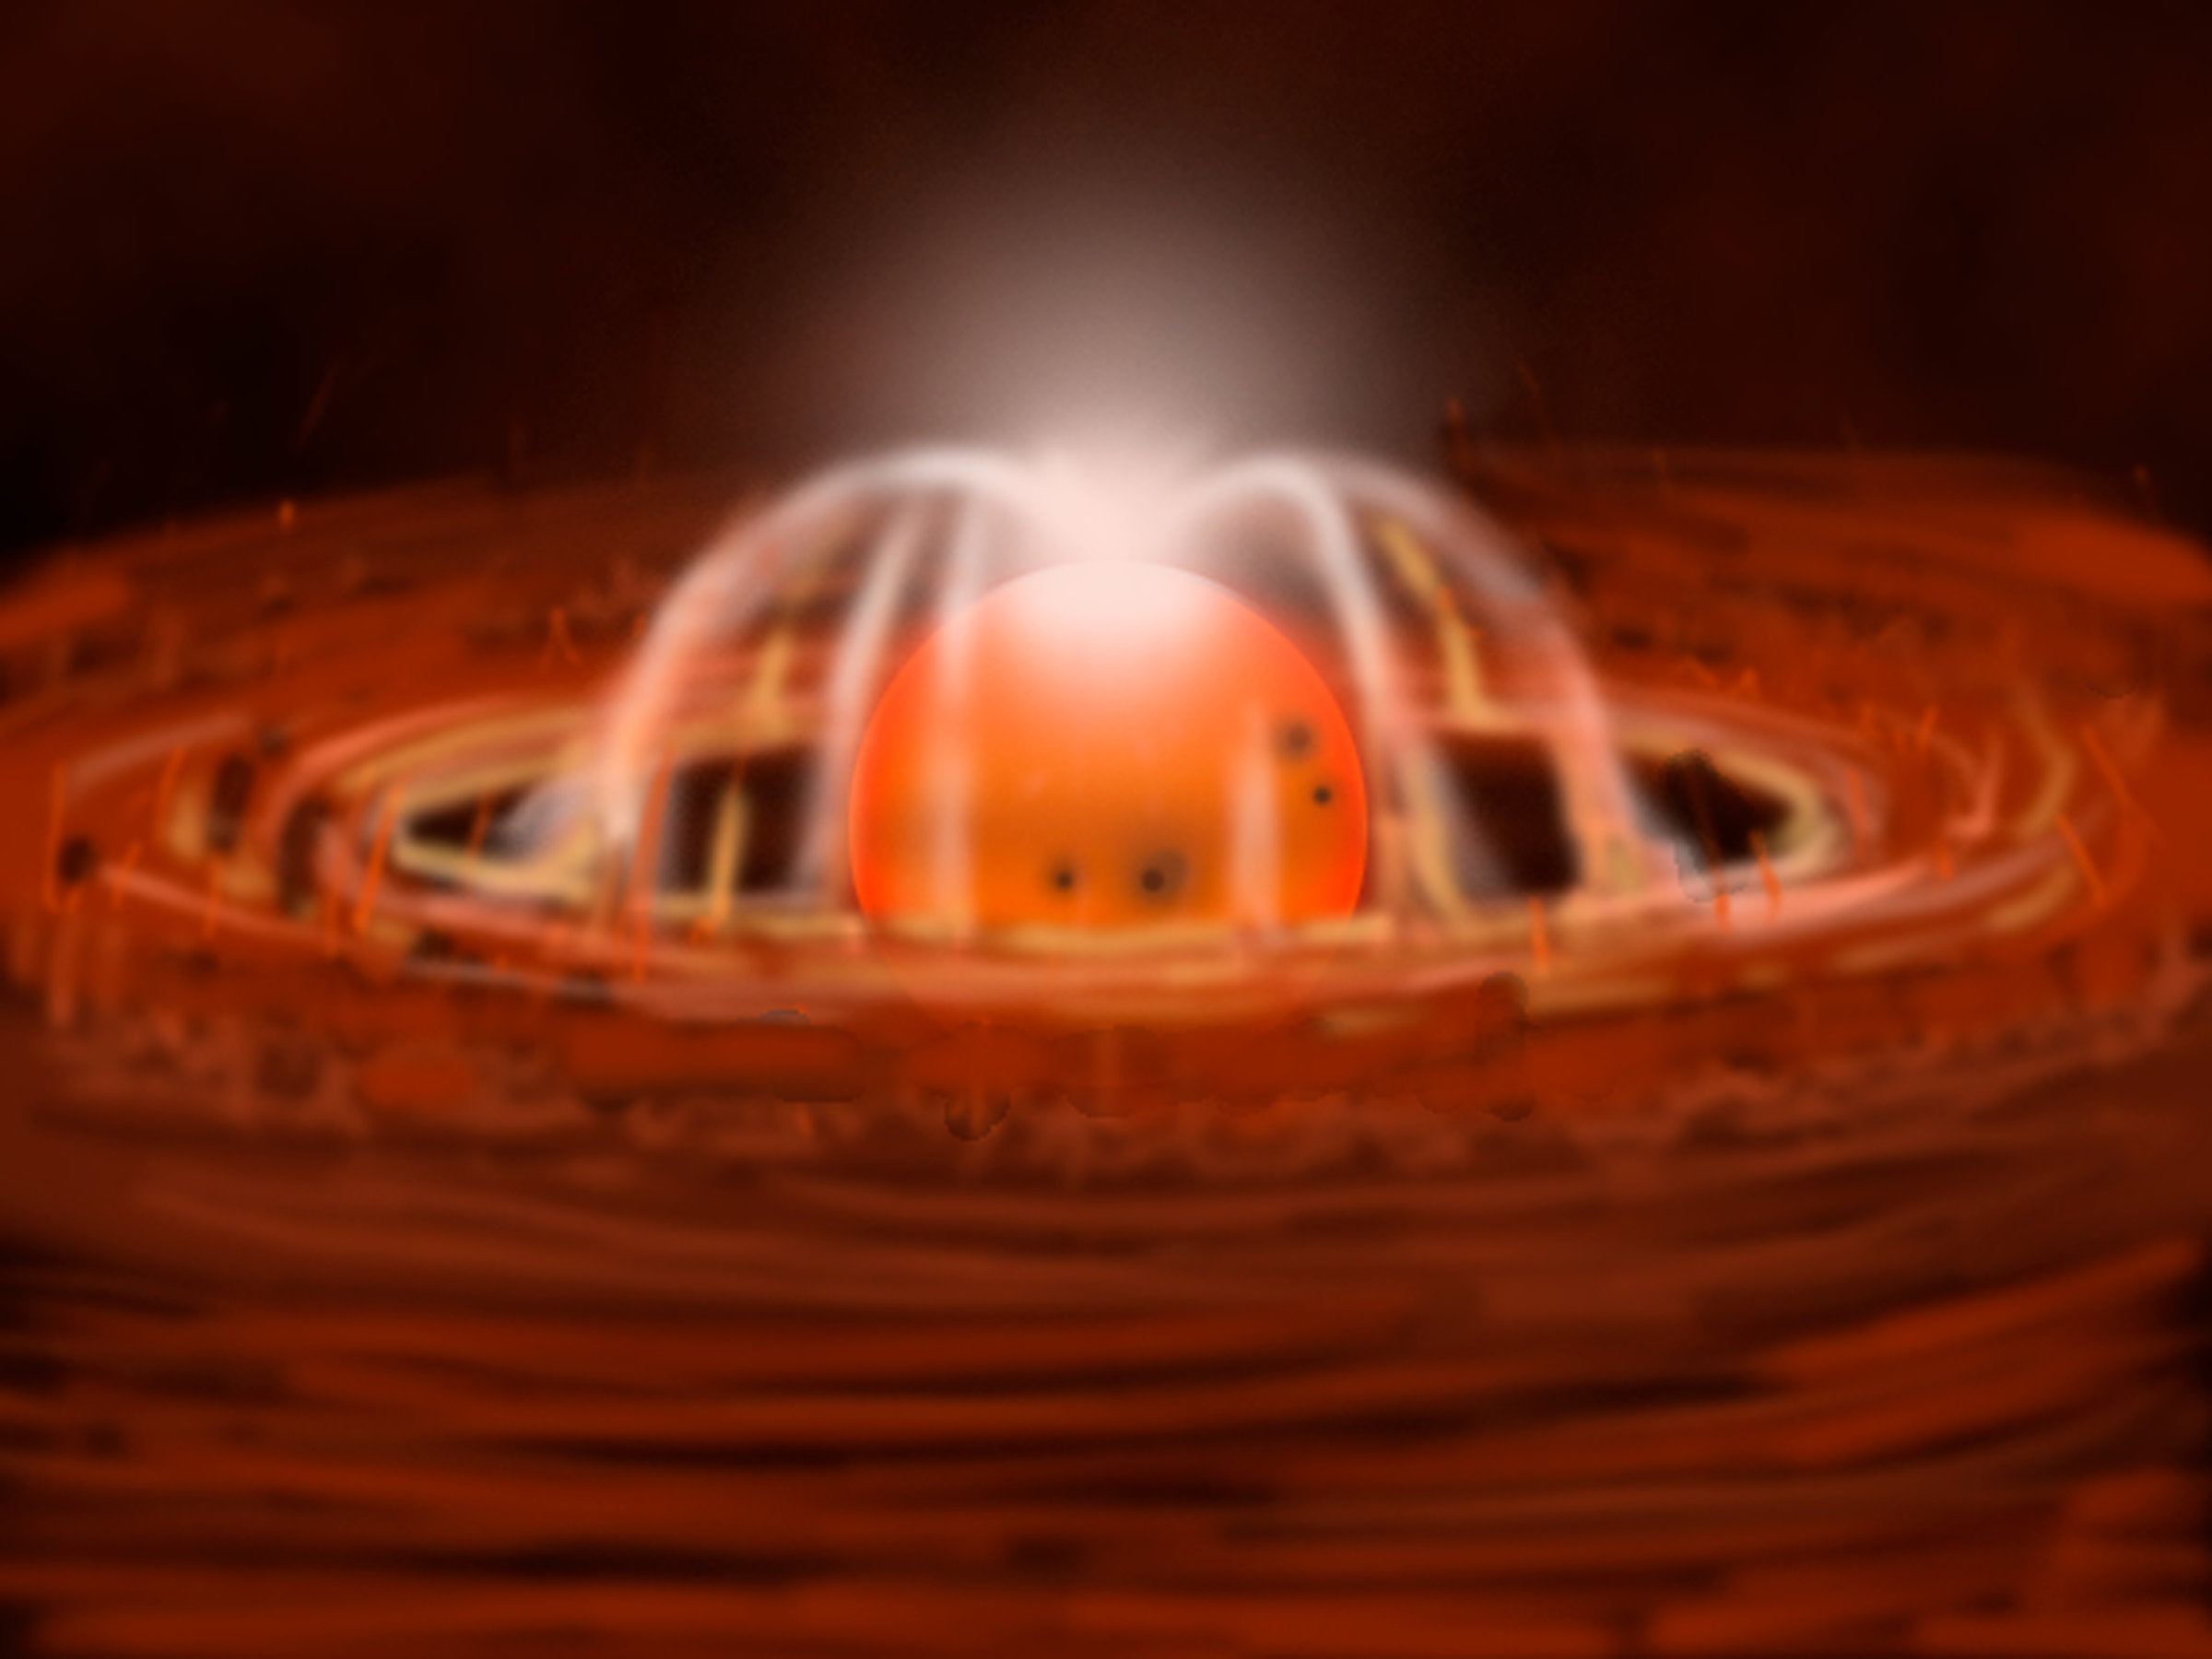

Celestial Beacon Sheds New Light on Stellar Nursery

illustrates the beginning of the latest eruption. Gas rotating through inner regions of the disk begins to heat up and glow. At the same time, some gas is caught on magnetic field lines and is lifted out of the disk. Then it falls onto the star where it creates one or more hot spots.

Credit: Gemini Observatory/NSF/AURA/J. Lomberg